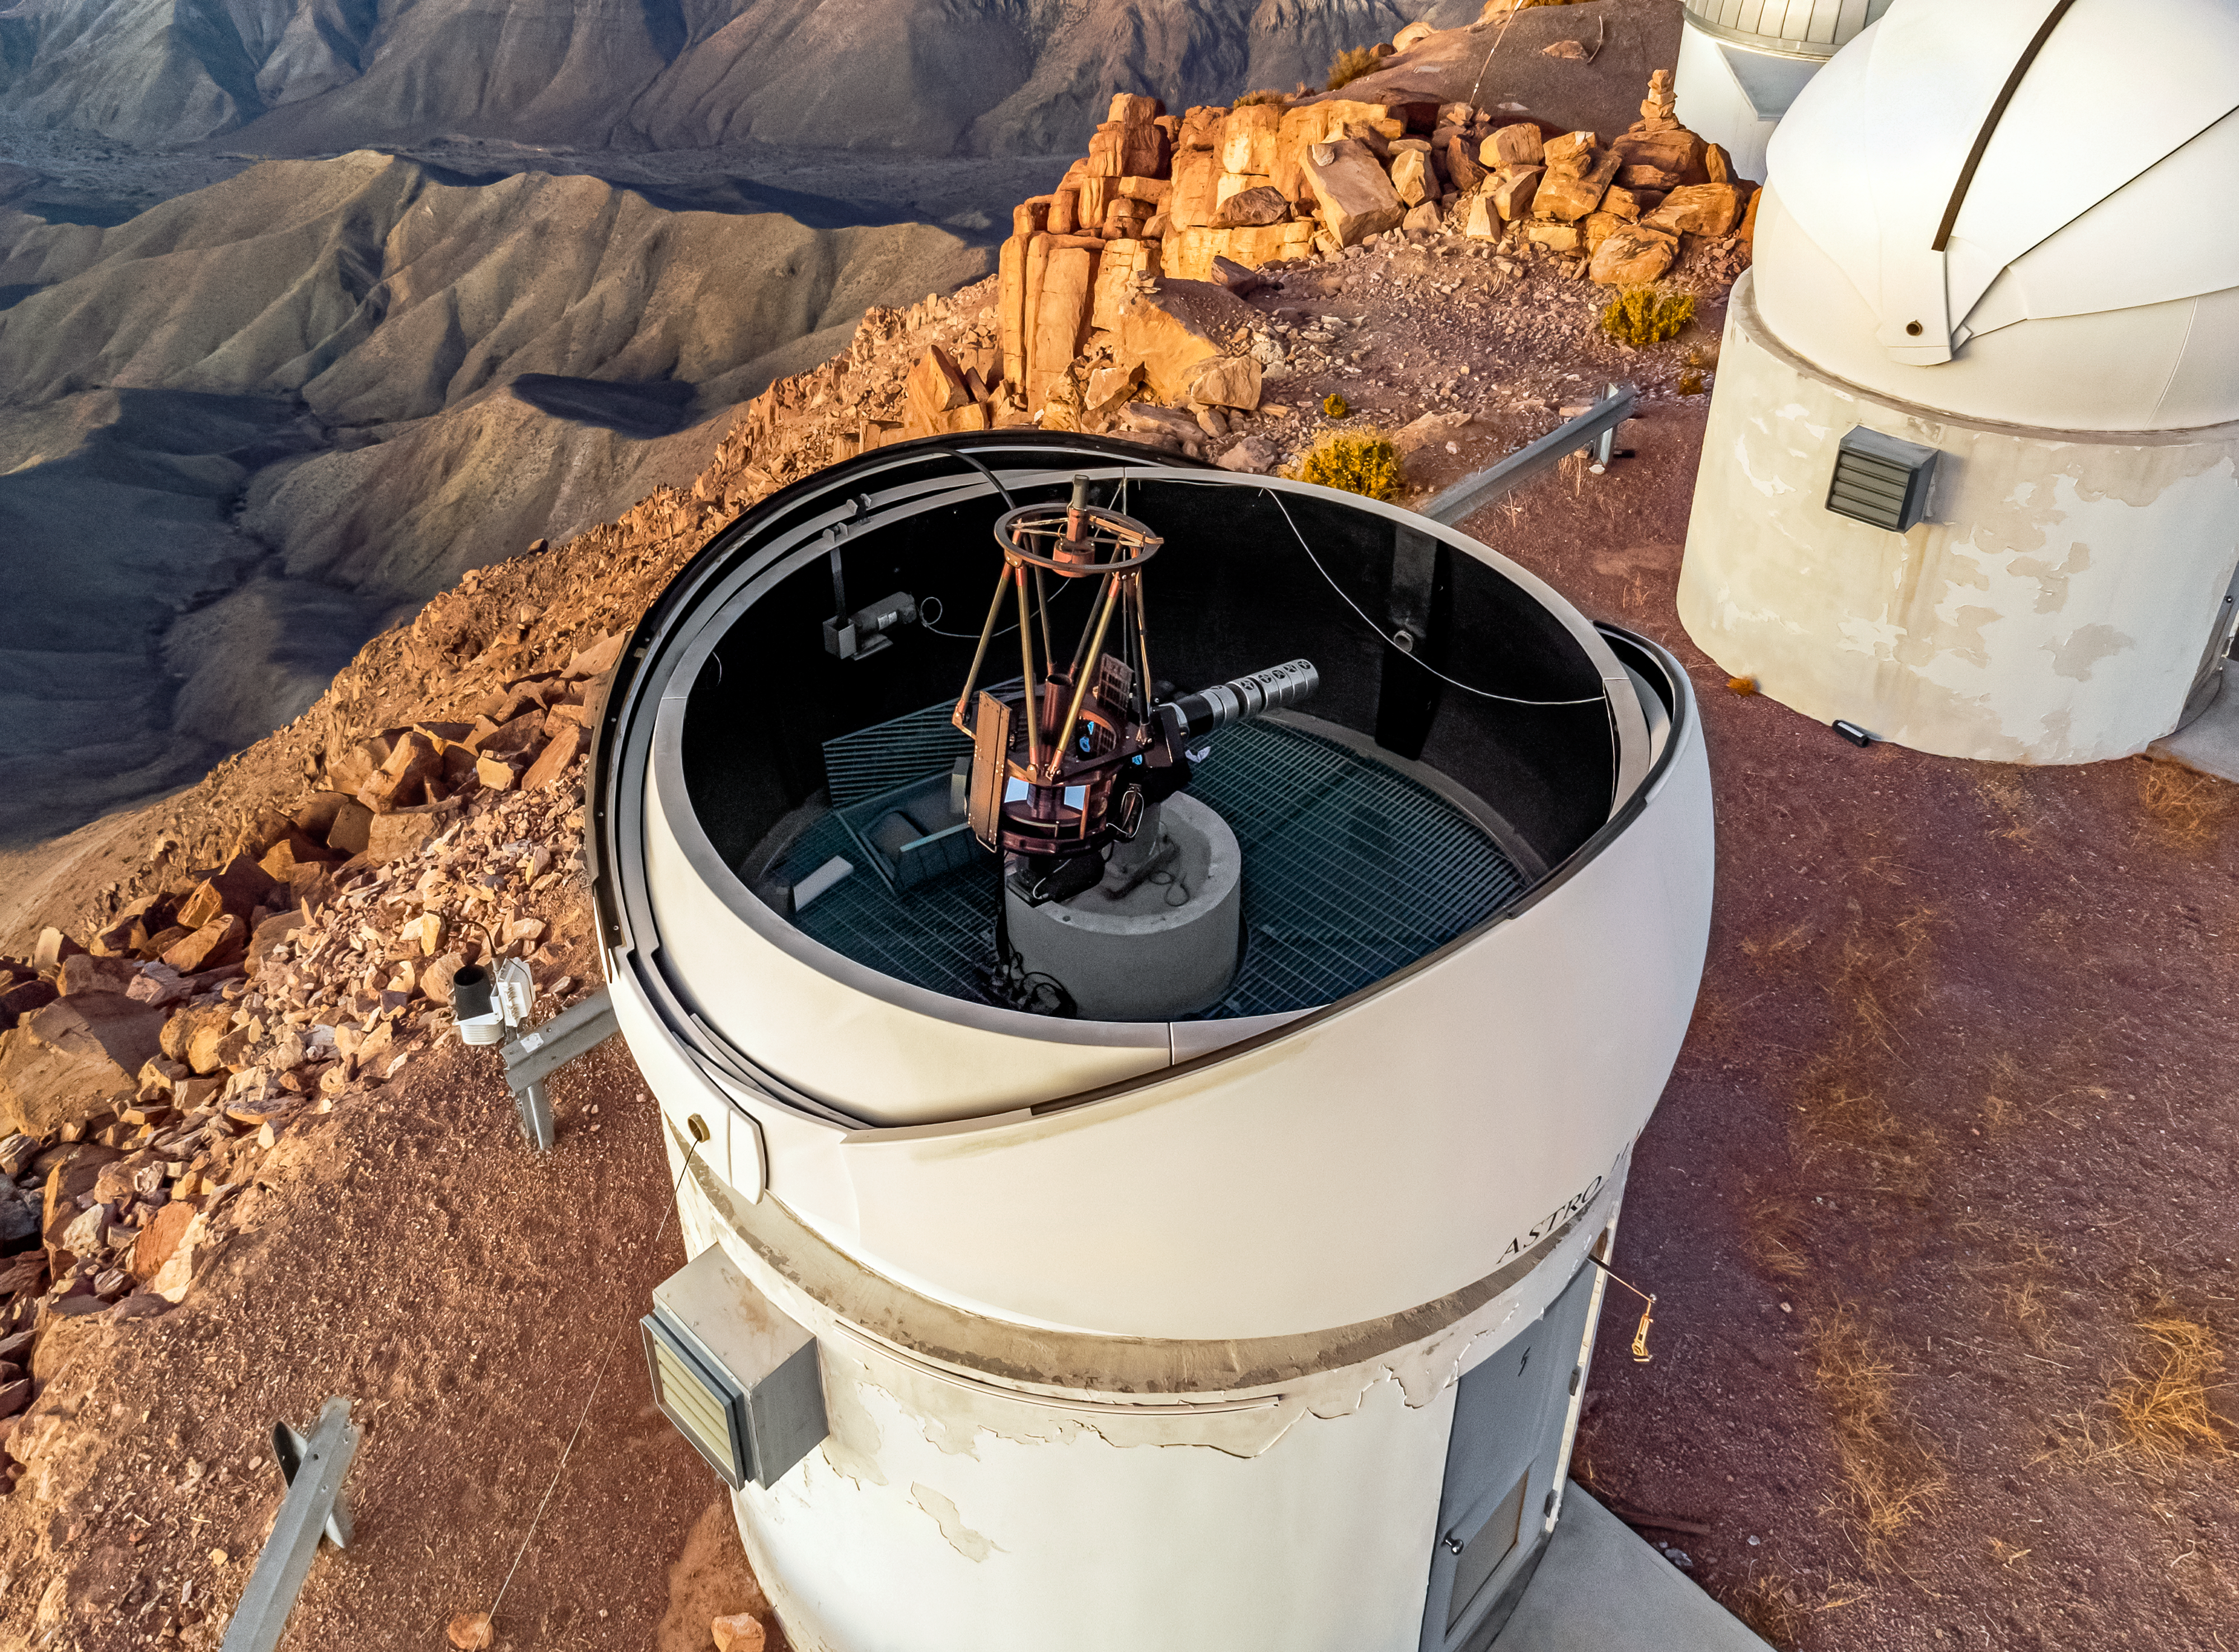

PROMPT-5 Telescope

An aerial view of the PROMPT-5 Telescope, part of the Panchromatic Robotic Optical Monitoring and Polarimetry Telescopes (PROMPT) Network, at Cerro Tololo Inter-American Observatory.

Credit: CTIO/NOIRLab/NSF/AURA